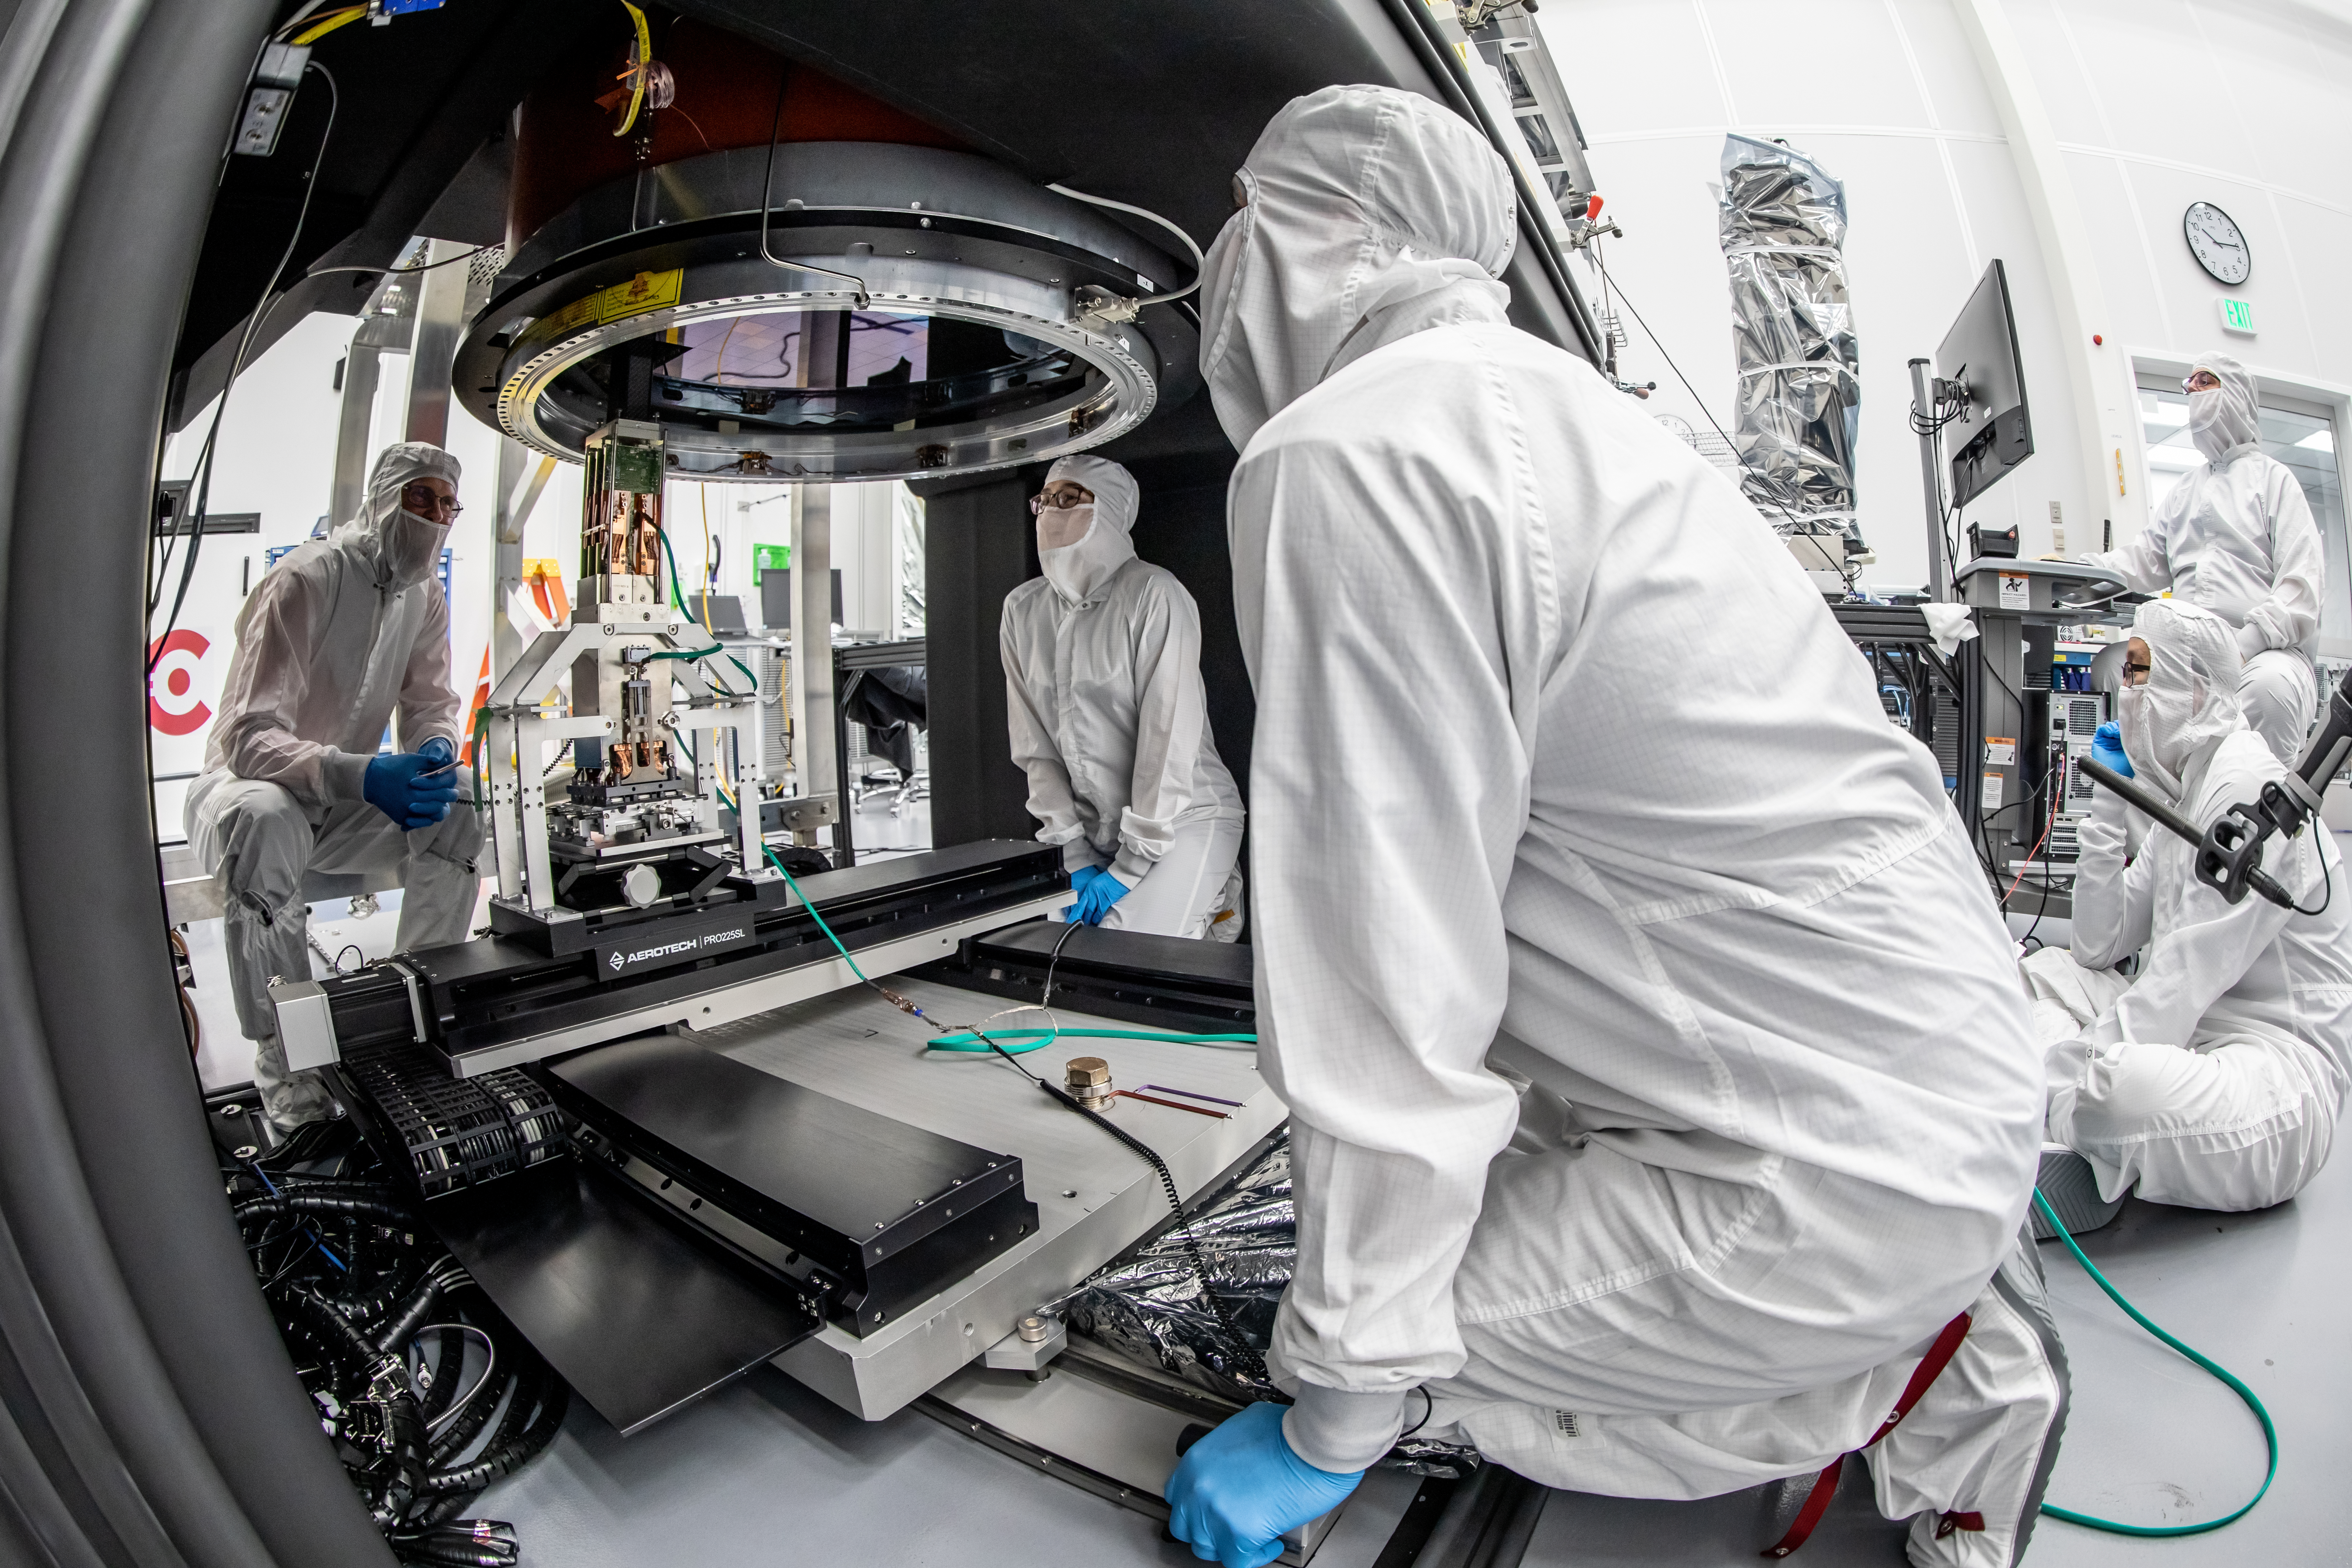

Vera C. Rubin Observatory LSST Camera Focal Plane Build 134

Installing RTM 21 of 21 to complete the 3.2GP array of CCDs.

Credit: Jacqueline Orrell/SLAC National Accelerator Laboratory